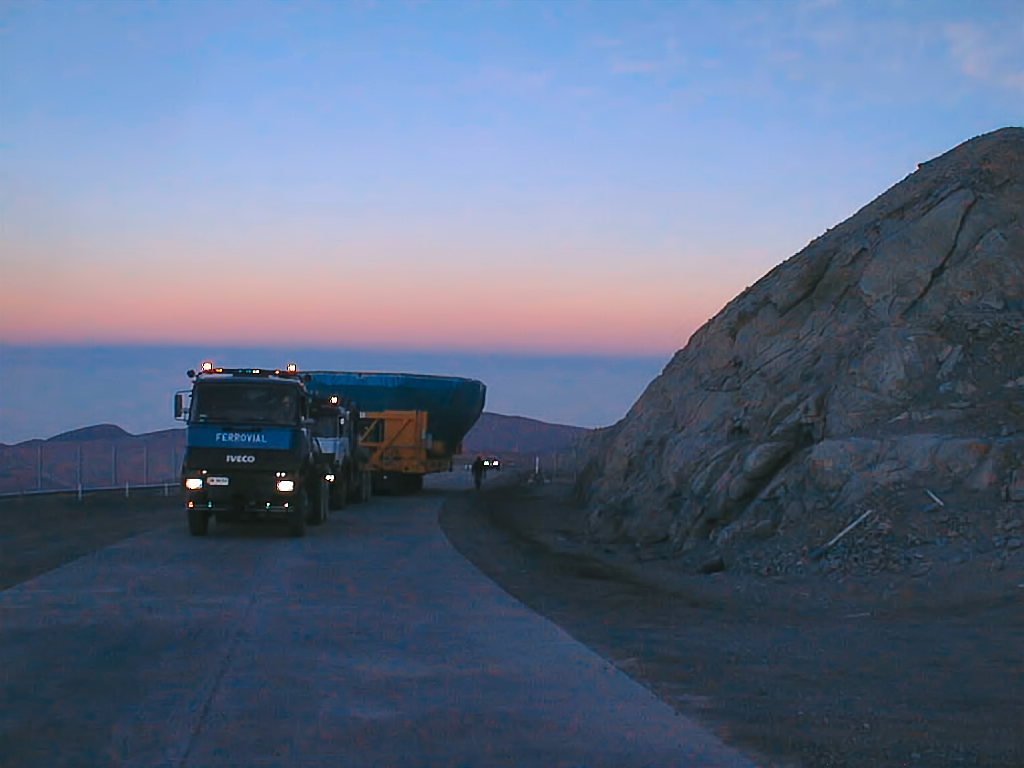

Building the VLT

The first of the four VLT's 8.2-metre main mirrors (M1s) is being transported on its cell to be installed inside the Antu Telescope (UT1), in 1998.

Credit: ESO/P. Gray